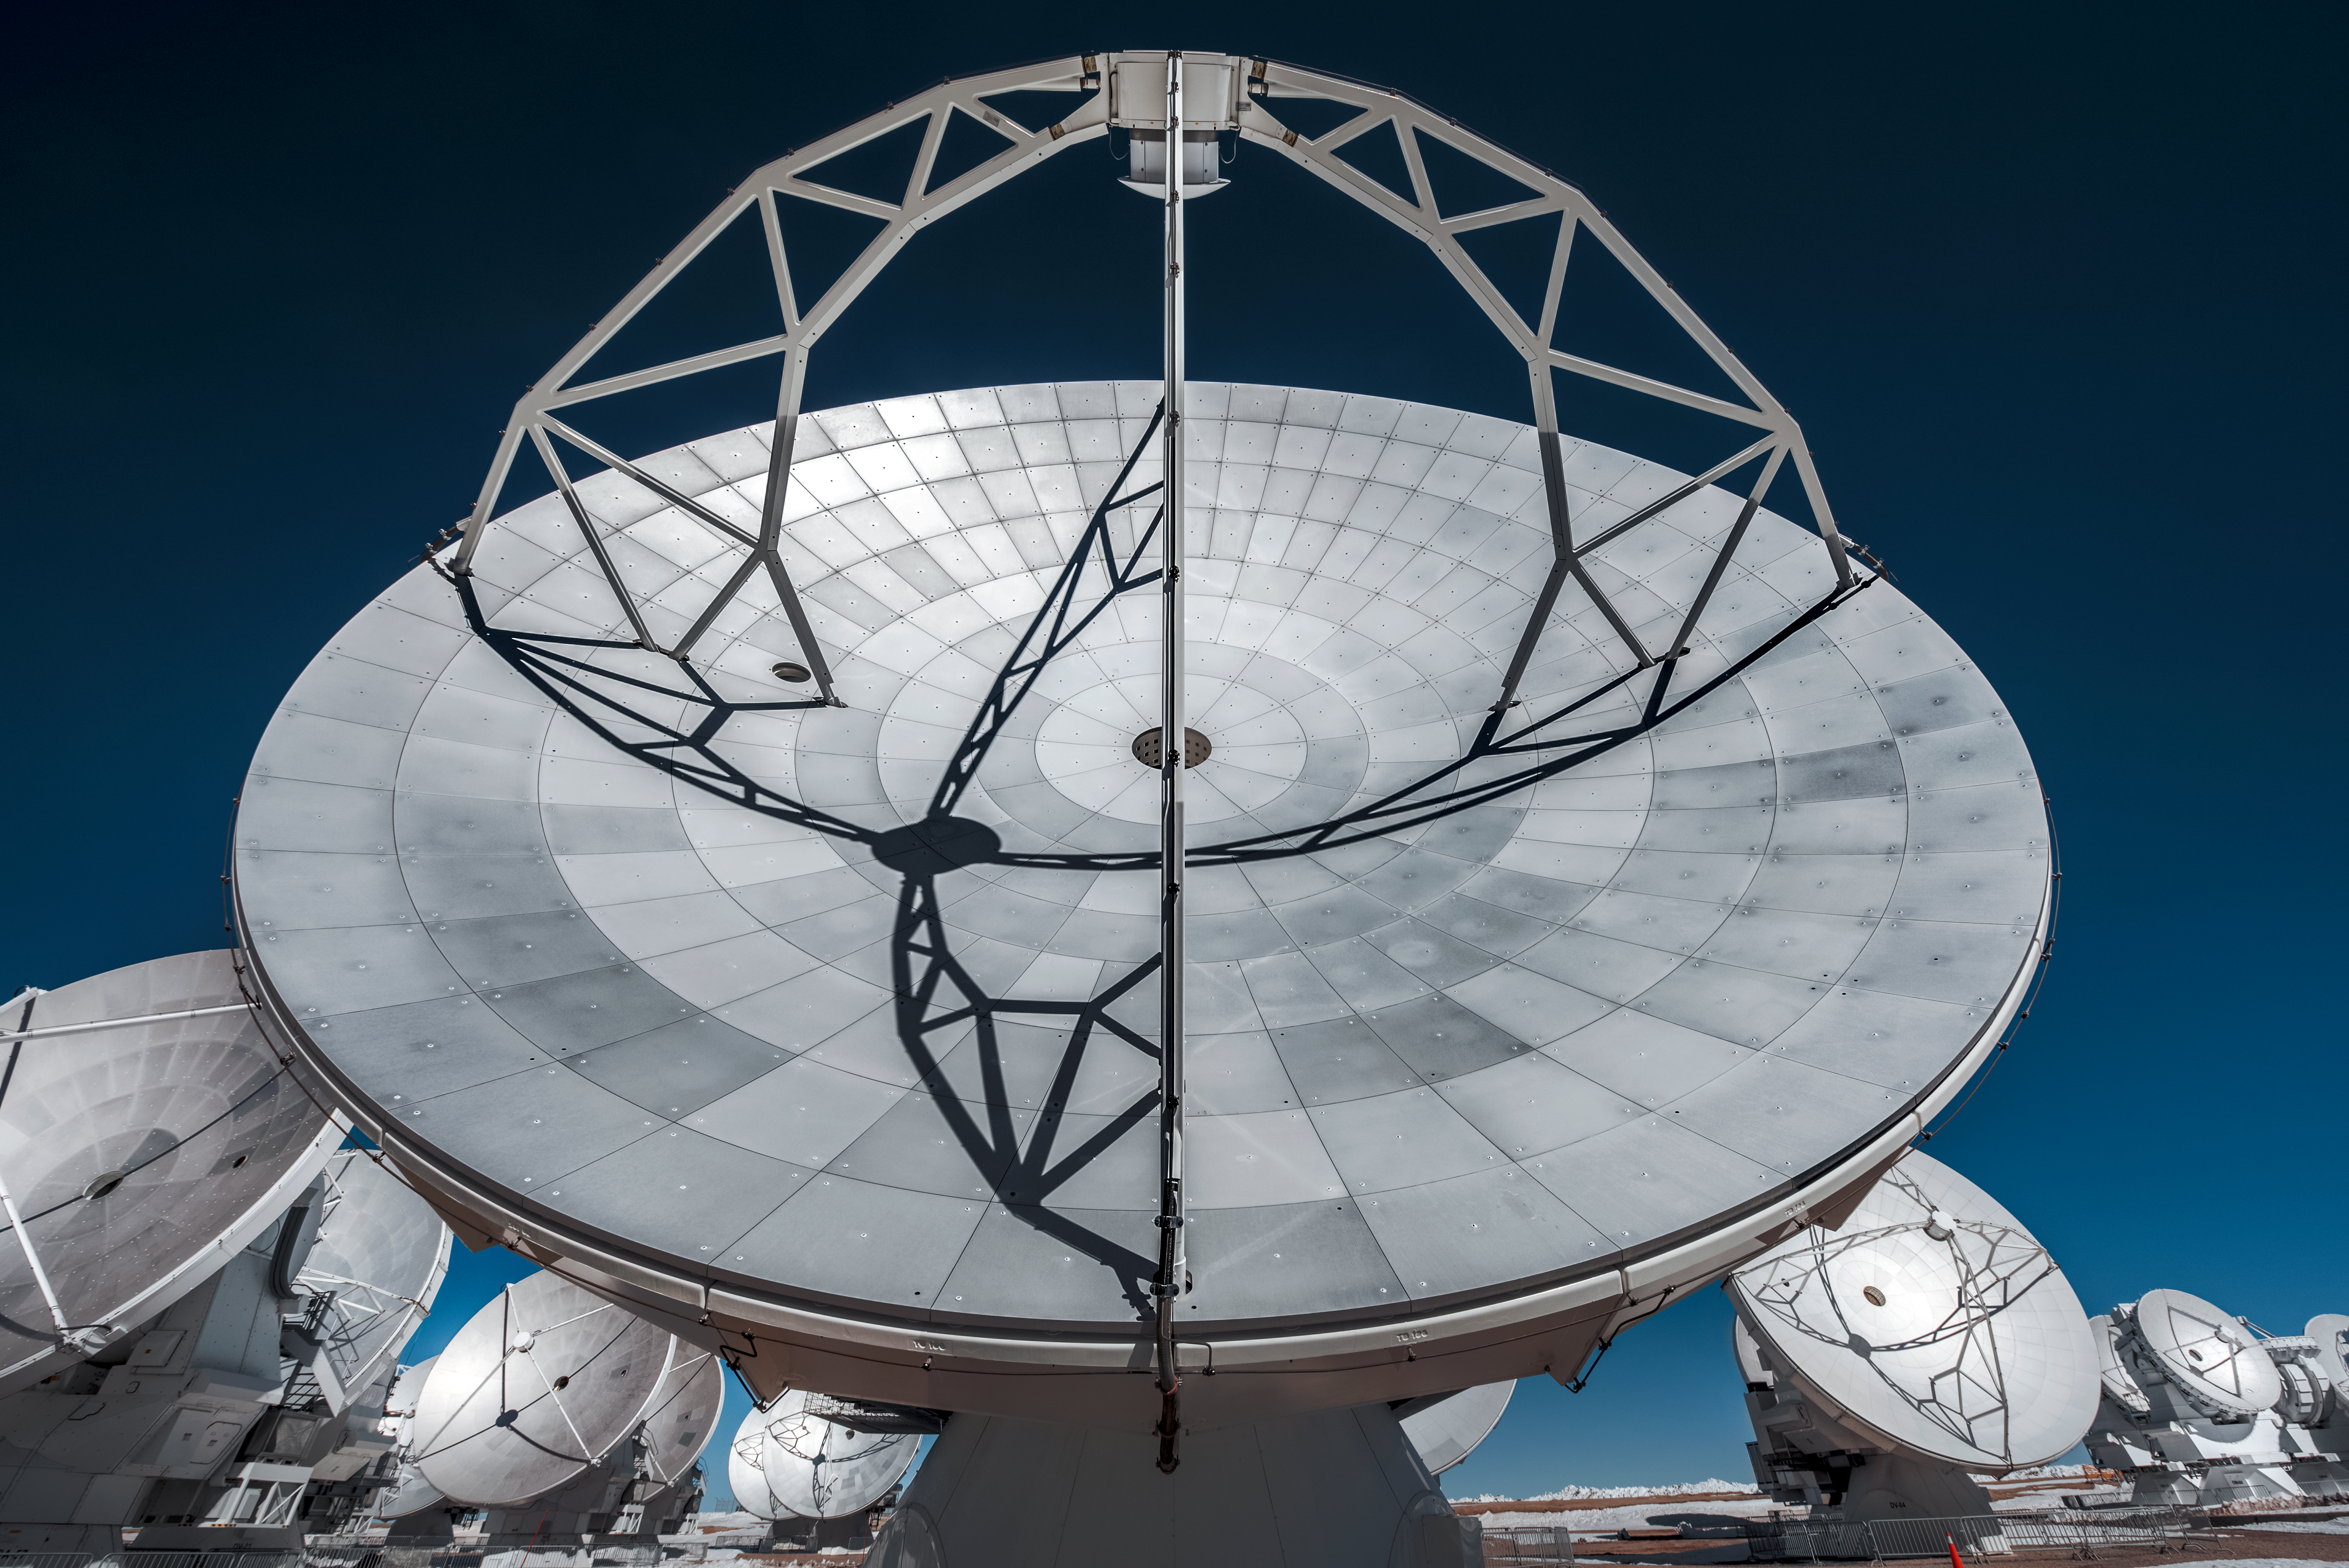

An astronomical antenna

The mammoth 12-metre (39 ft) dish of an Atacama Large Millimeter/submillimeter Array (ALMA) antenna glistens in the sunlight atop the Chajnantor Plateau, high in the Chilean Andes.

The most visible part of each ALMA antenna is their dish, which consists of a surface of metallic panels. This large reflecting surface plays the same role as the mirror of an optical telescope: it collects radiation coming from distant astronomical objects, and focuses it into a detector that measures the radiation.

Credit: ESO/A. Ghizzi Panizza (www.albertoghizzipanizza.com)